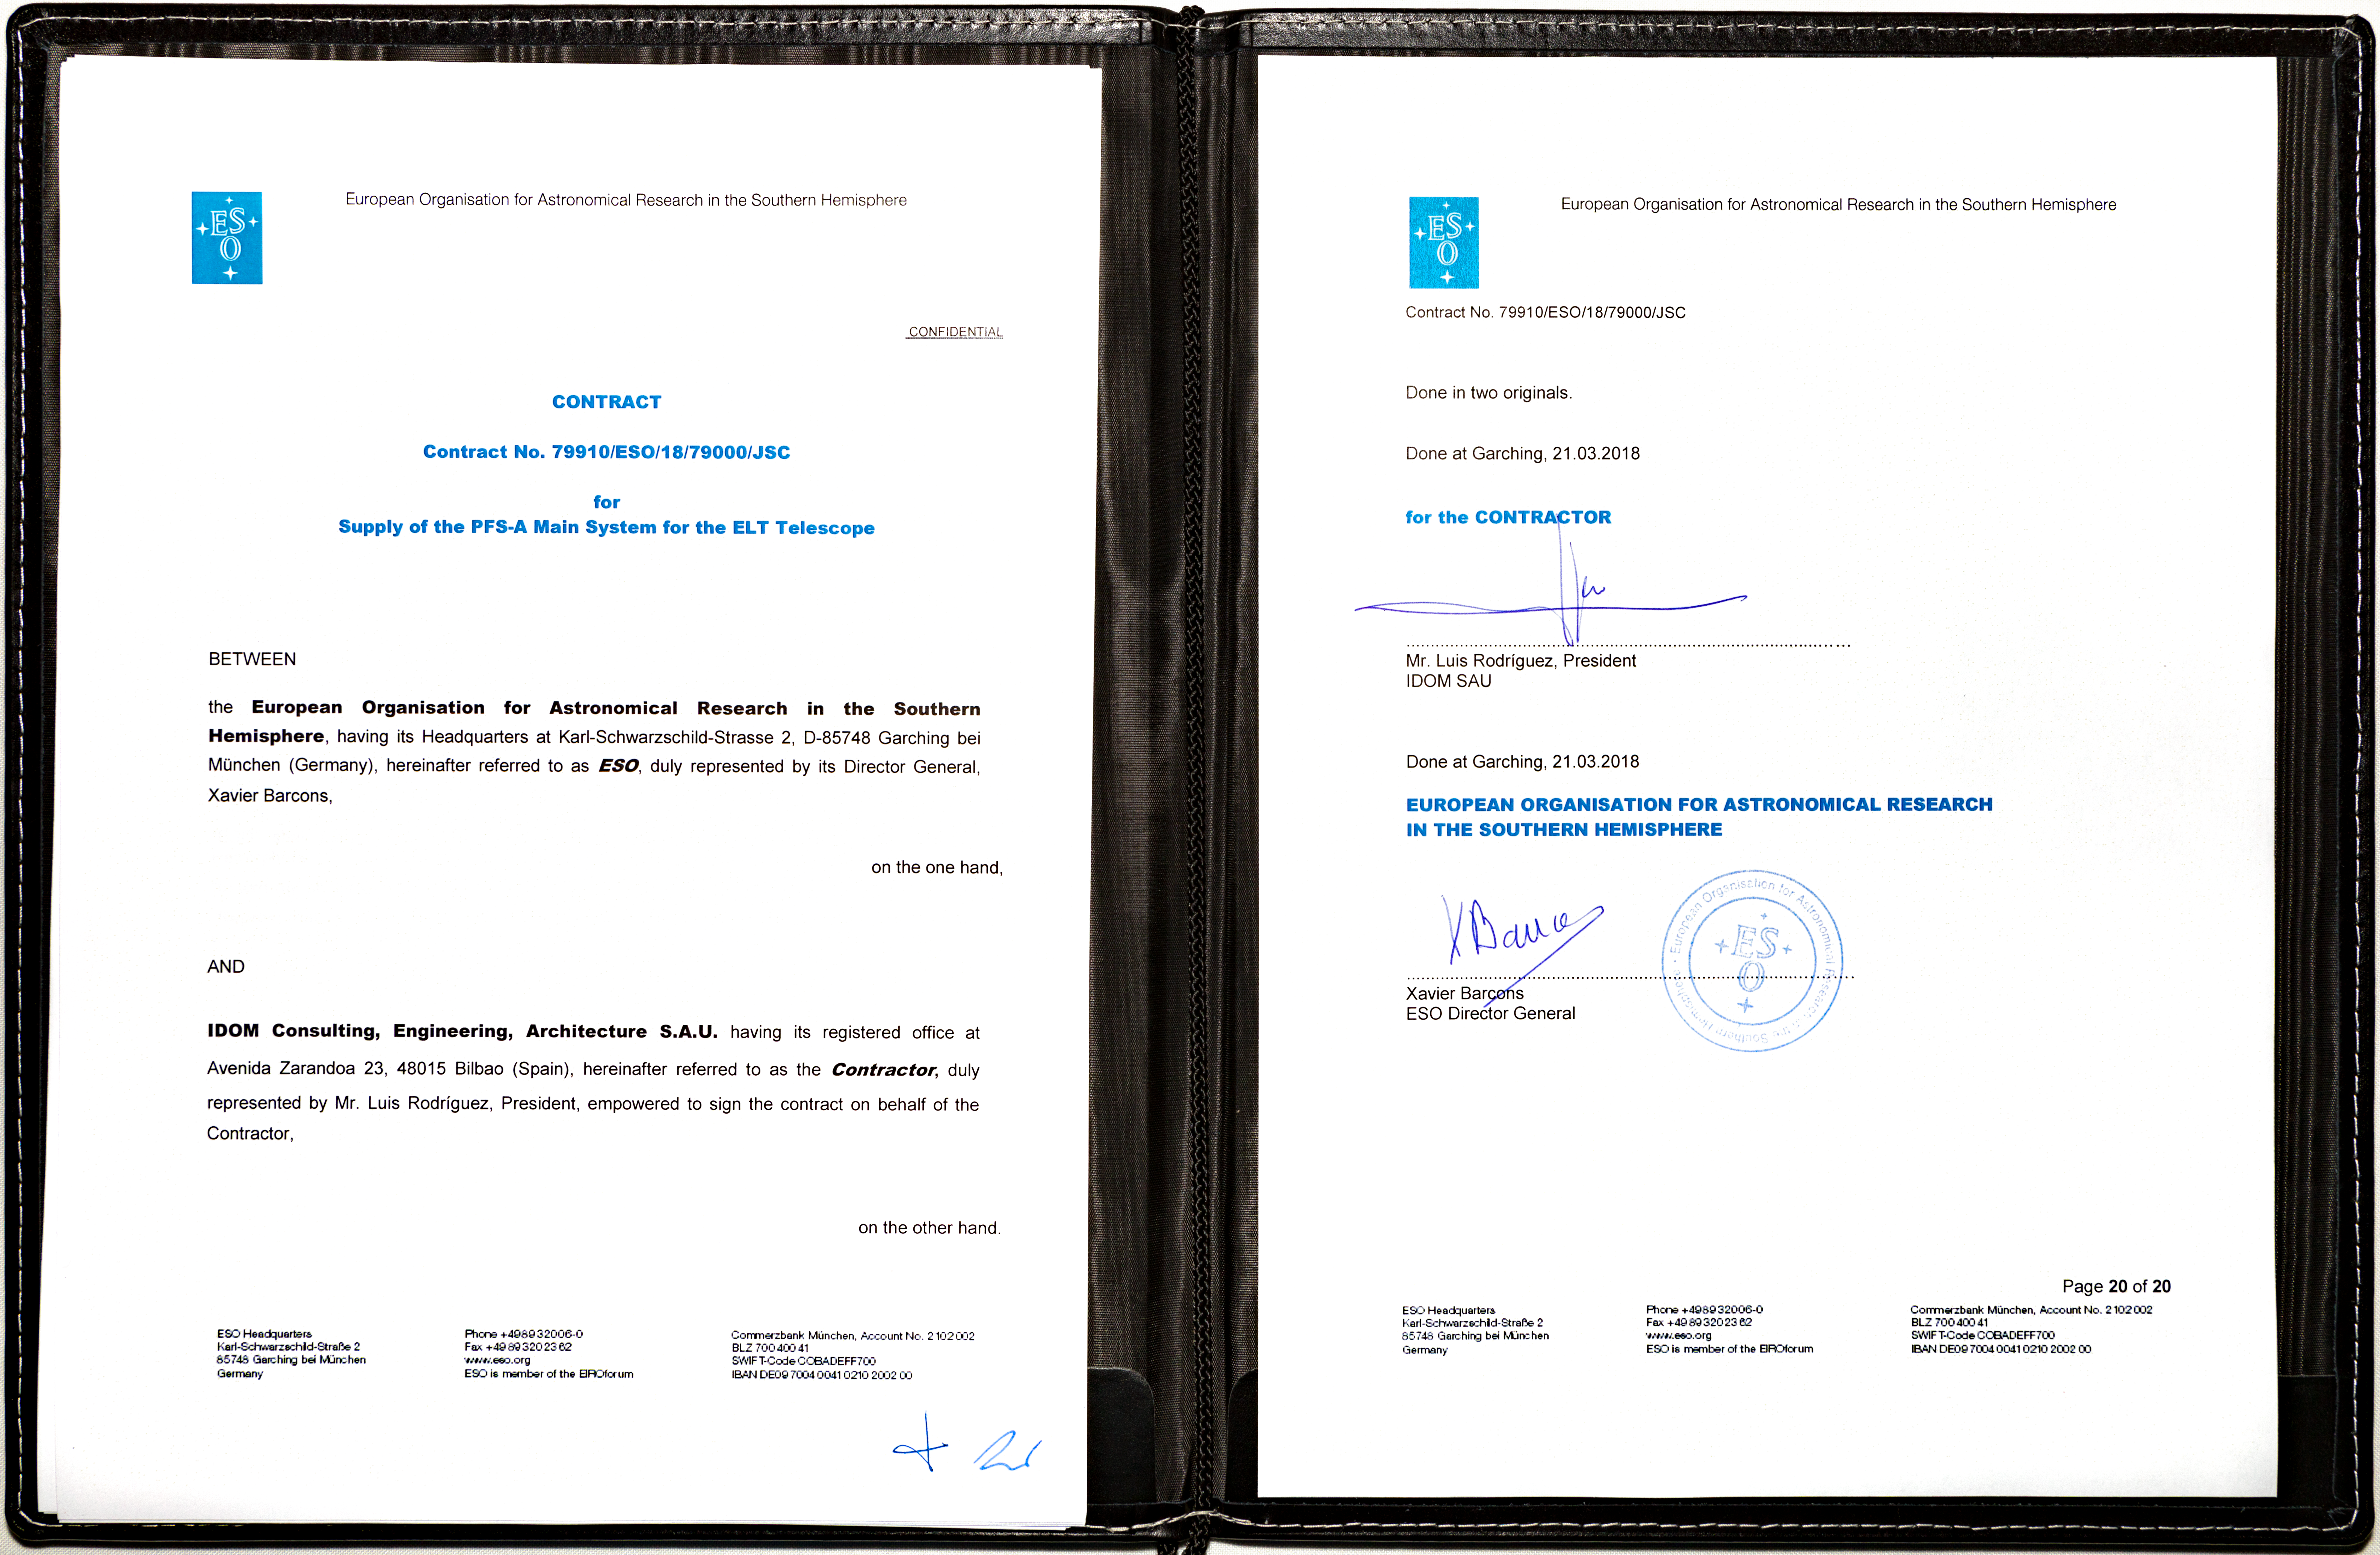

The ELT Prefocal Station contract ceremony

In March 2018 ESO signed a contract with the Spanish company IDOM for the production of a major new component of ESO’s Extremely Large Telescope. The Prefocal Station A Main System will direct the light collected by the telescope’s huge optical system into science instruments and other test equipment. The Prefocal Station also contains parts of the active optics system of the telescope.

Credit: ESO/ M.Zamani